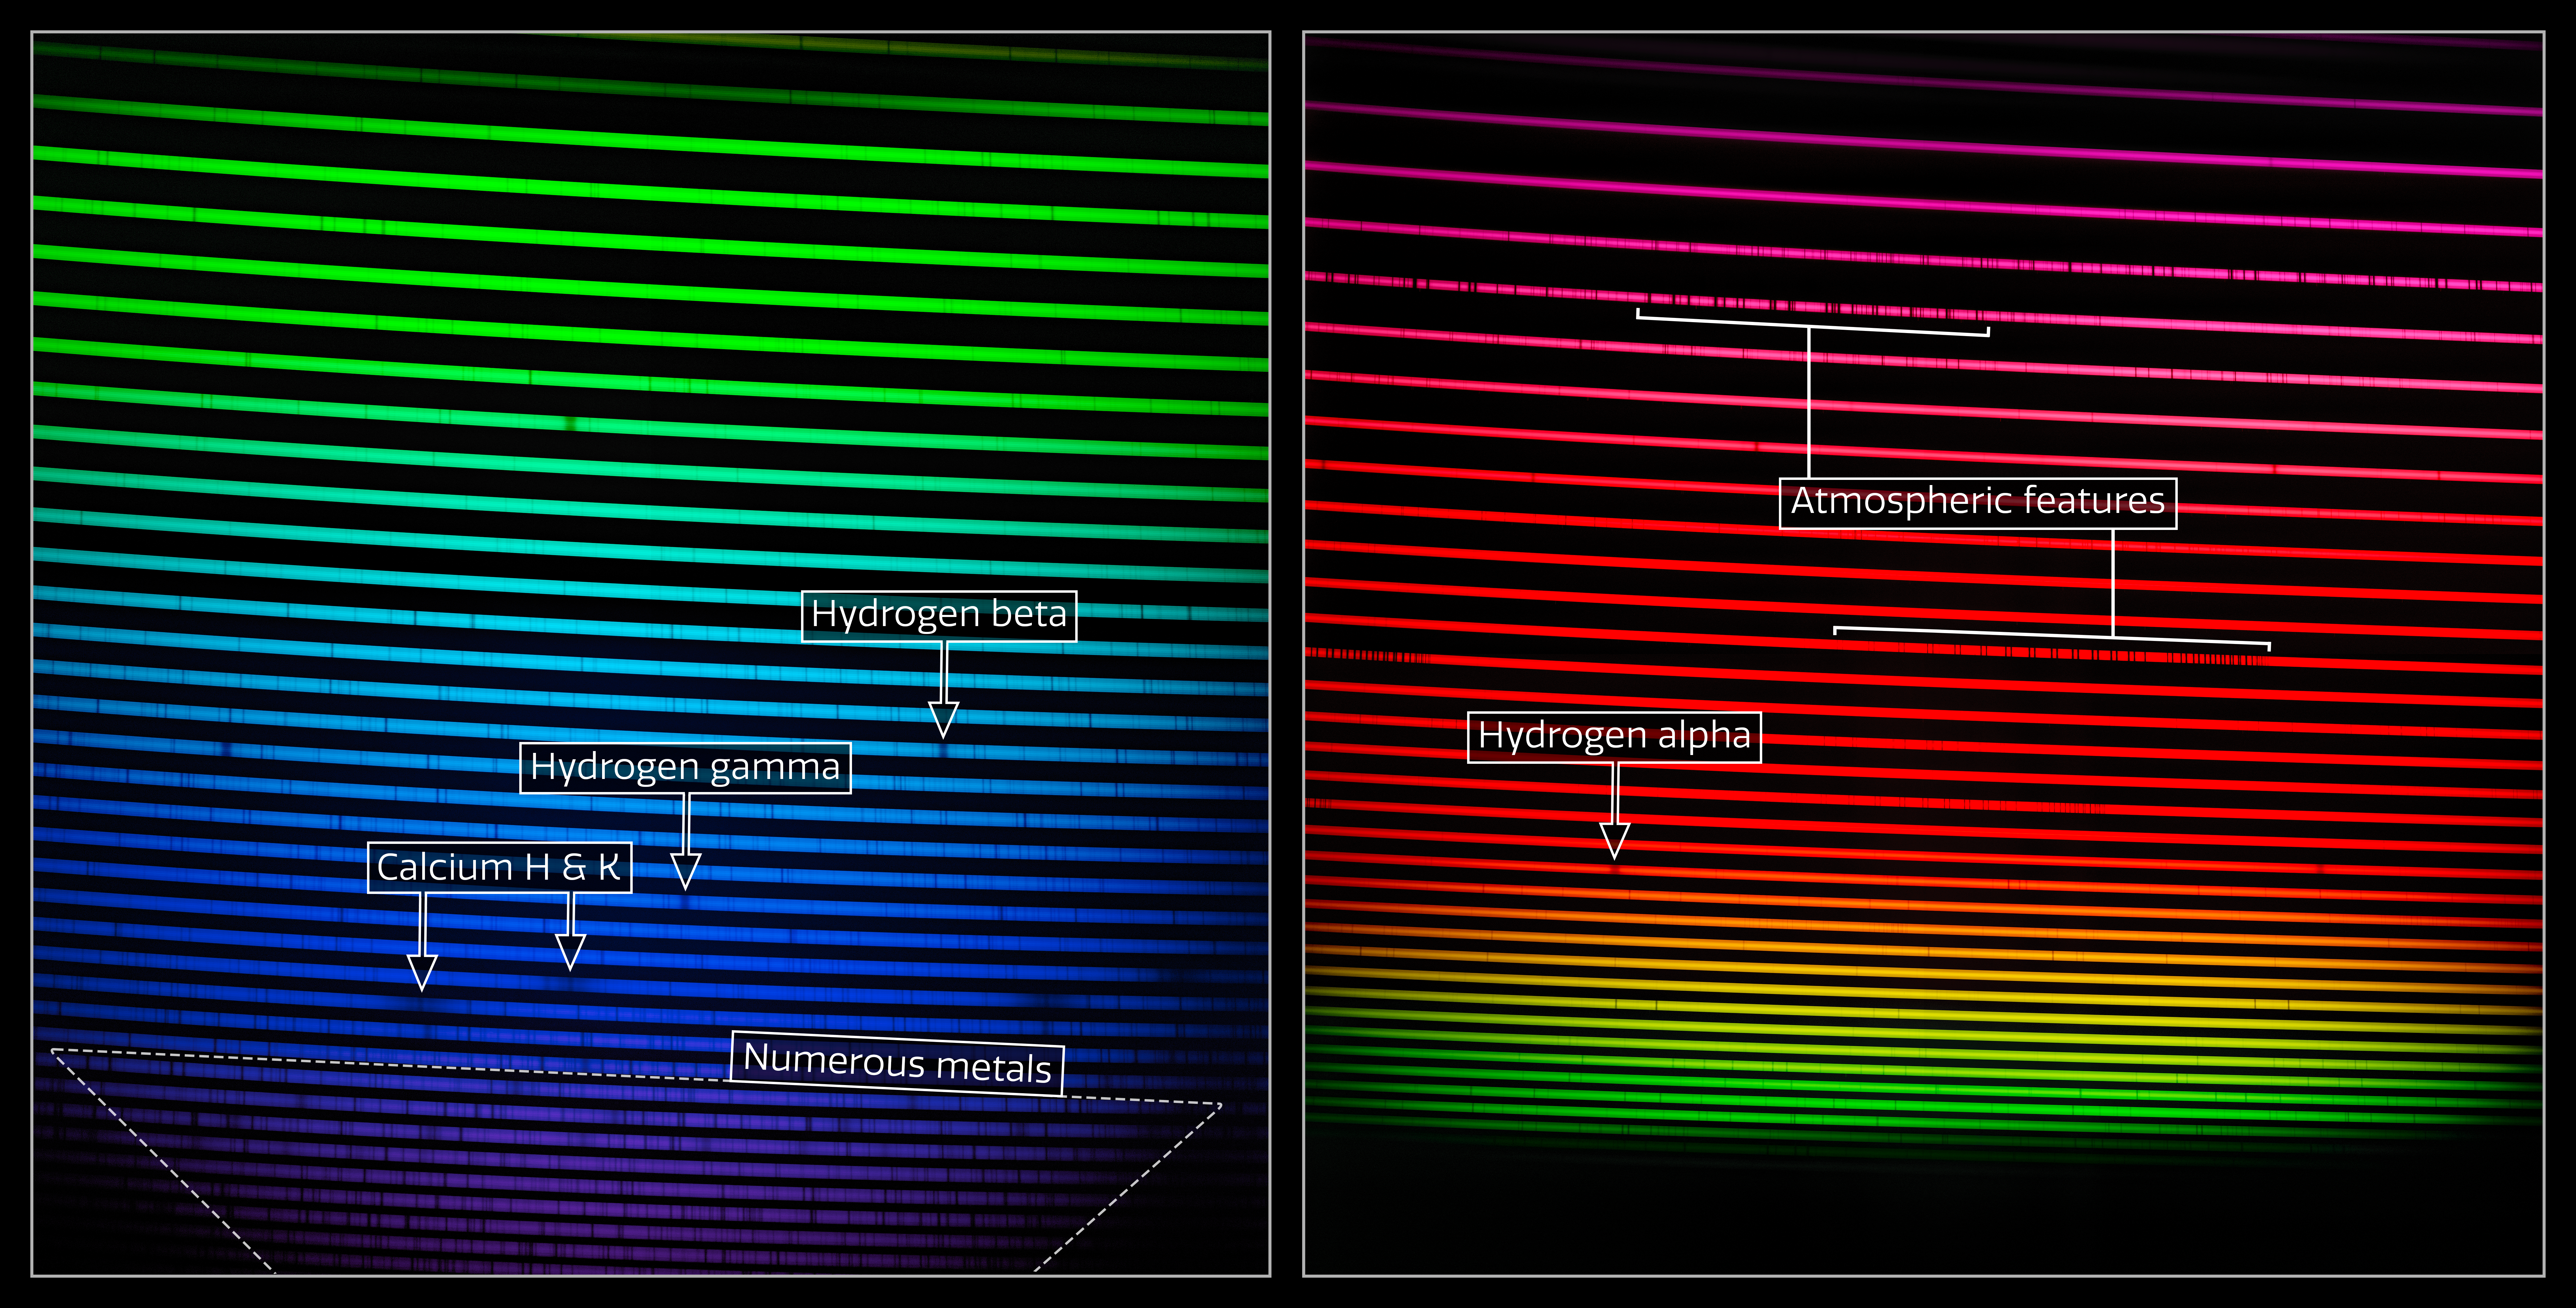

The two GHOST spectra (labeled)

This mosaic shows the two GHOST spectra of HD 222925, a remarkably bright, chemically complex star. This star is a prime example of the type of object that GHOST will investigate.

The dark lines in the rainbow are absorption lines — fingerprints of the gasses present in the star, including hydrogen, calcium, and also numerous metals like iron and gold. To the right a number of features from molecules in the Earth’s own atmosphere are seen. Any ground-based observation is subject to contamination from telluric (Earth-originating) sources like water vapor and oxygen. The effect of these lines is normally removed in subsequent steps of the analysis process.

Credit: International Gemini Observatory/NOIRLab/NSF/AURA/GHOST Consortium